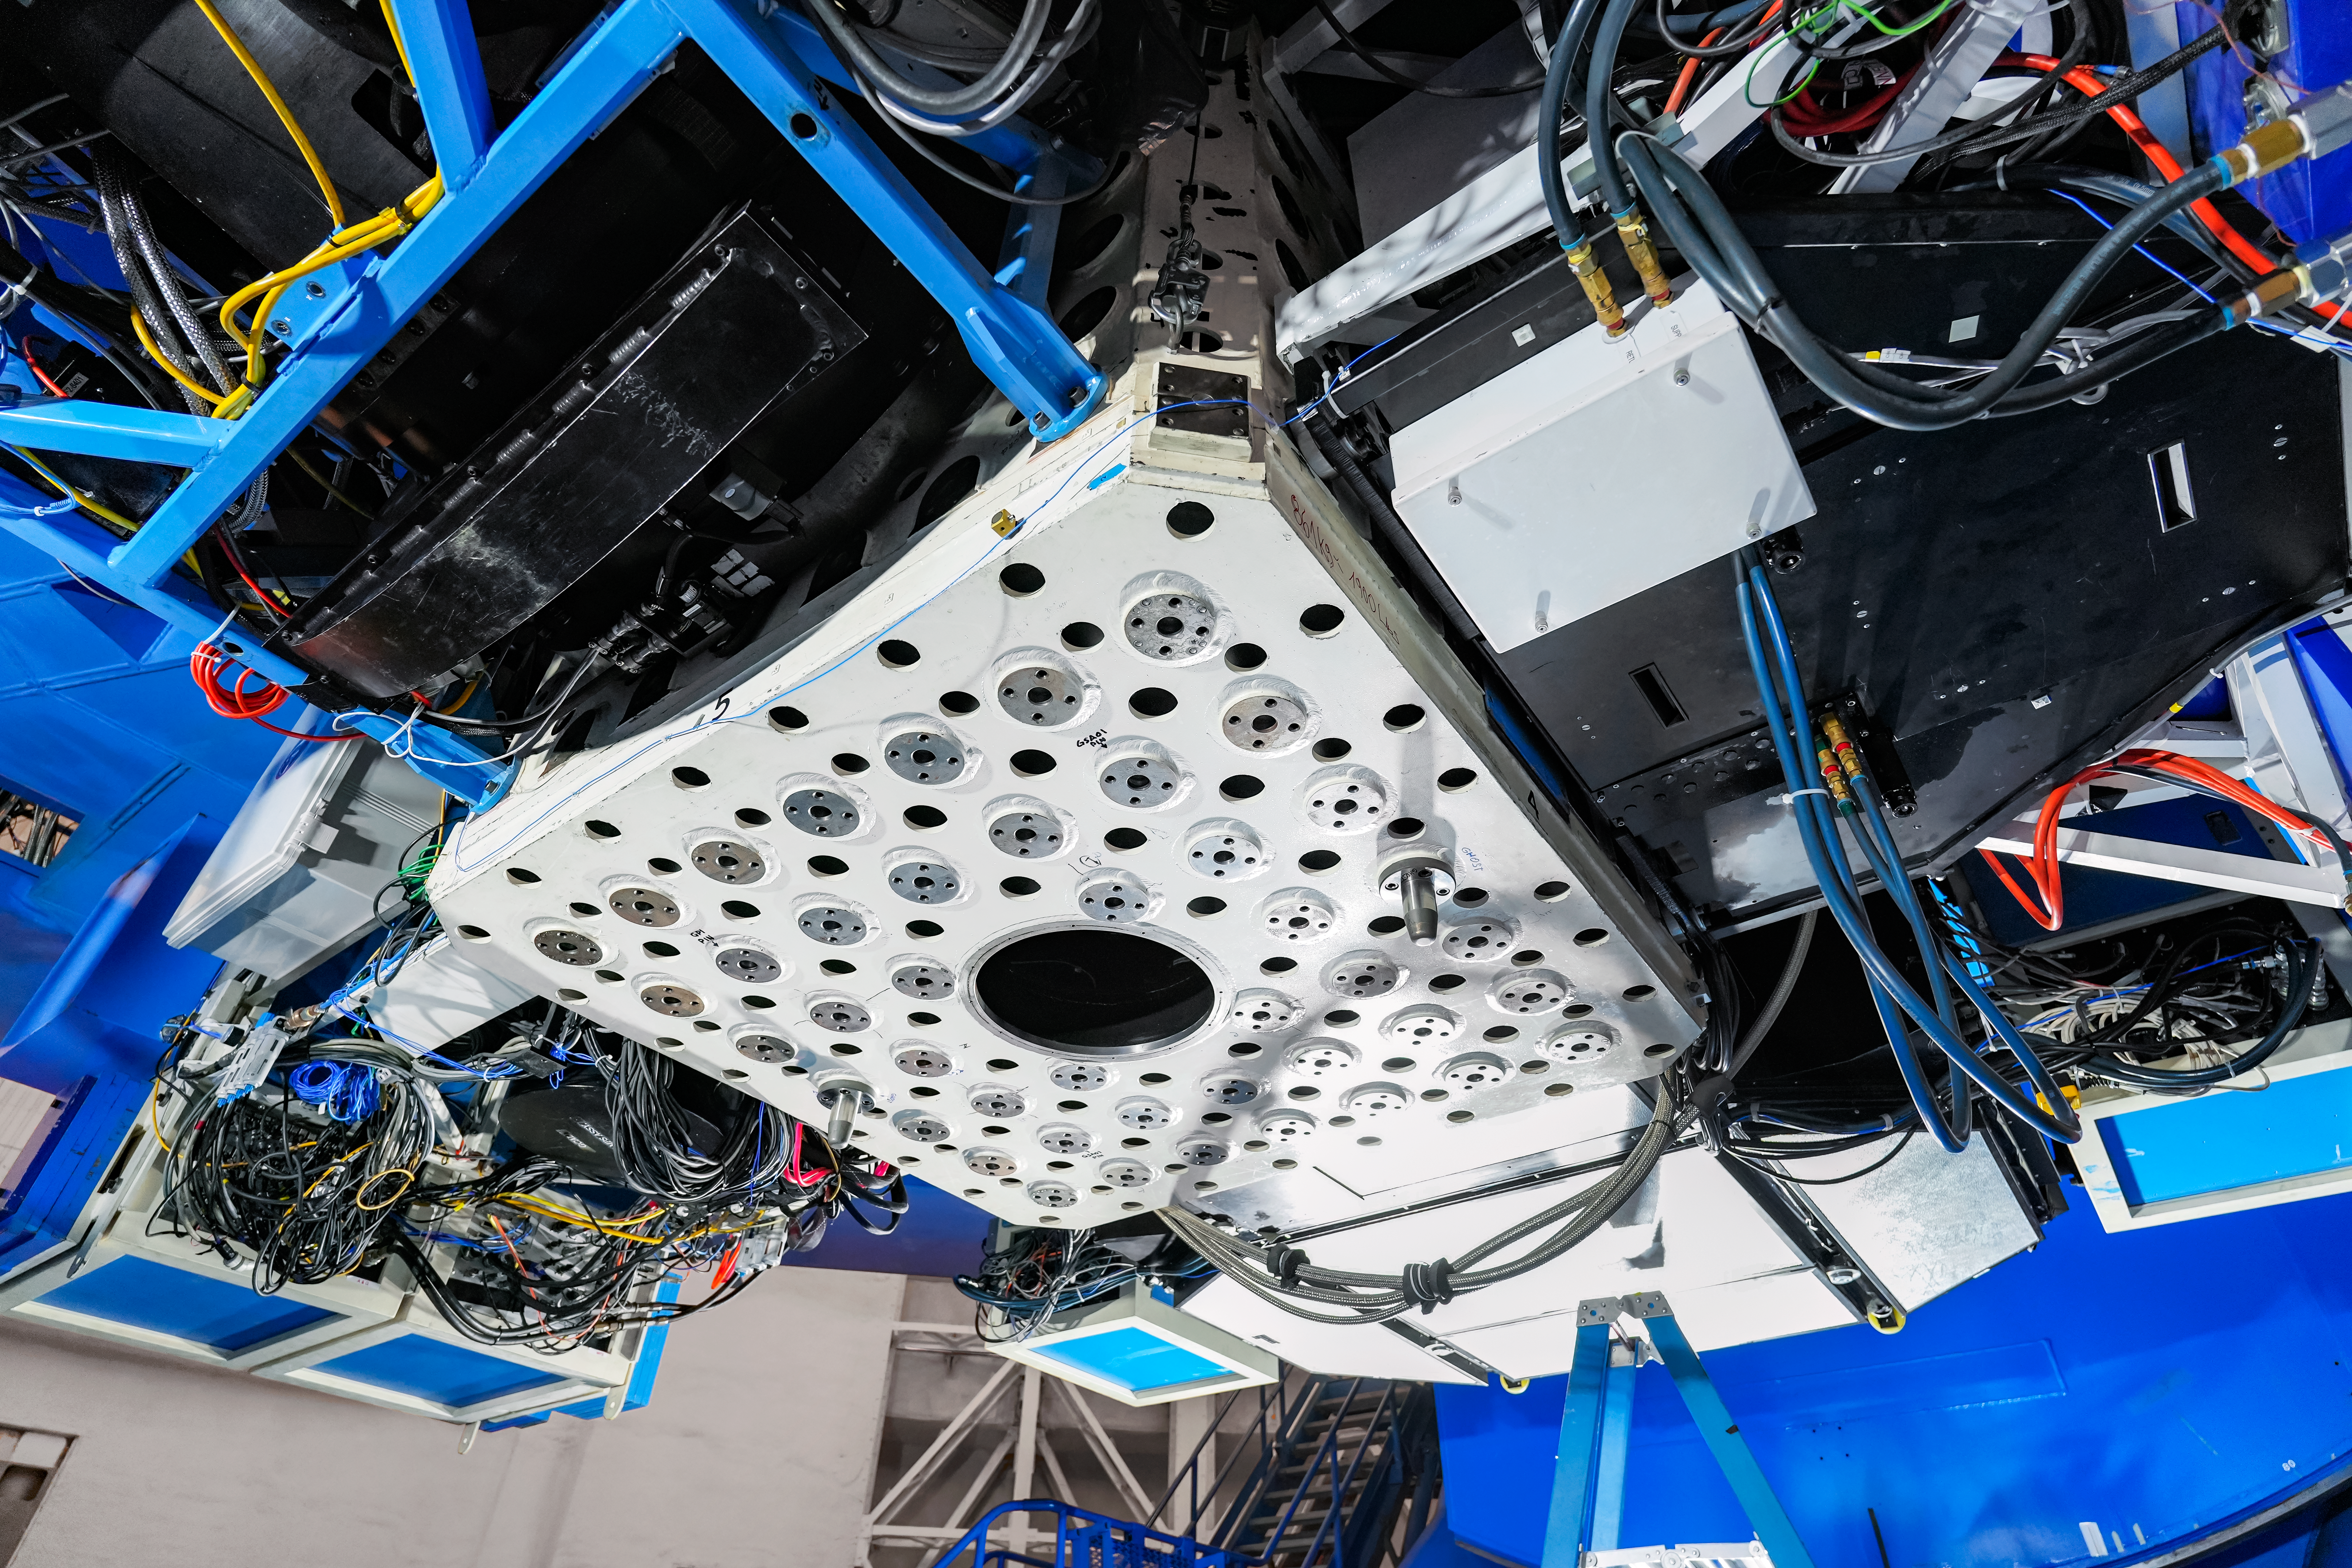

IQUEYE Installation at Gemini South

The IQUEYE instrument is installed at Gemini South.

Credit: International Gemini Observatory/NOIRLab/NSF/AURA